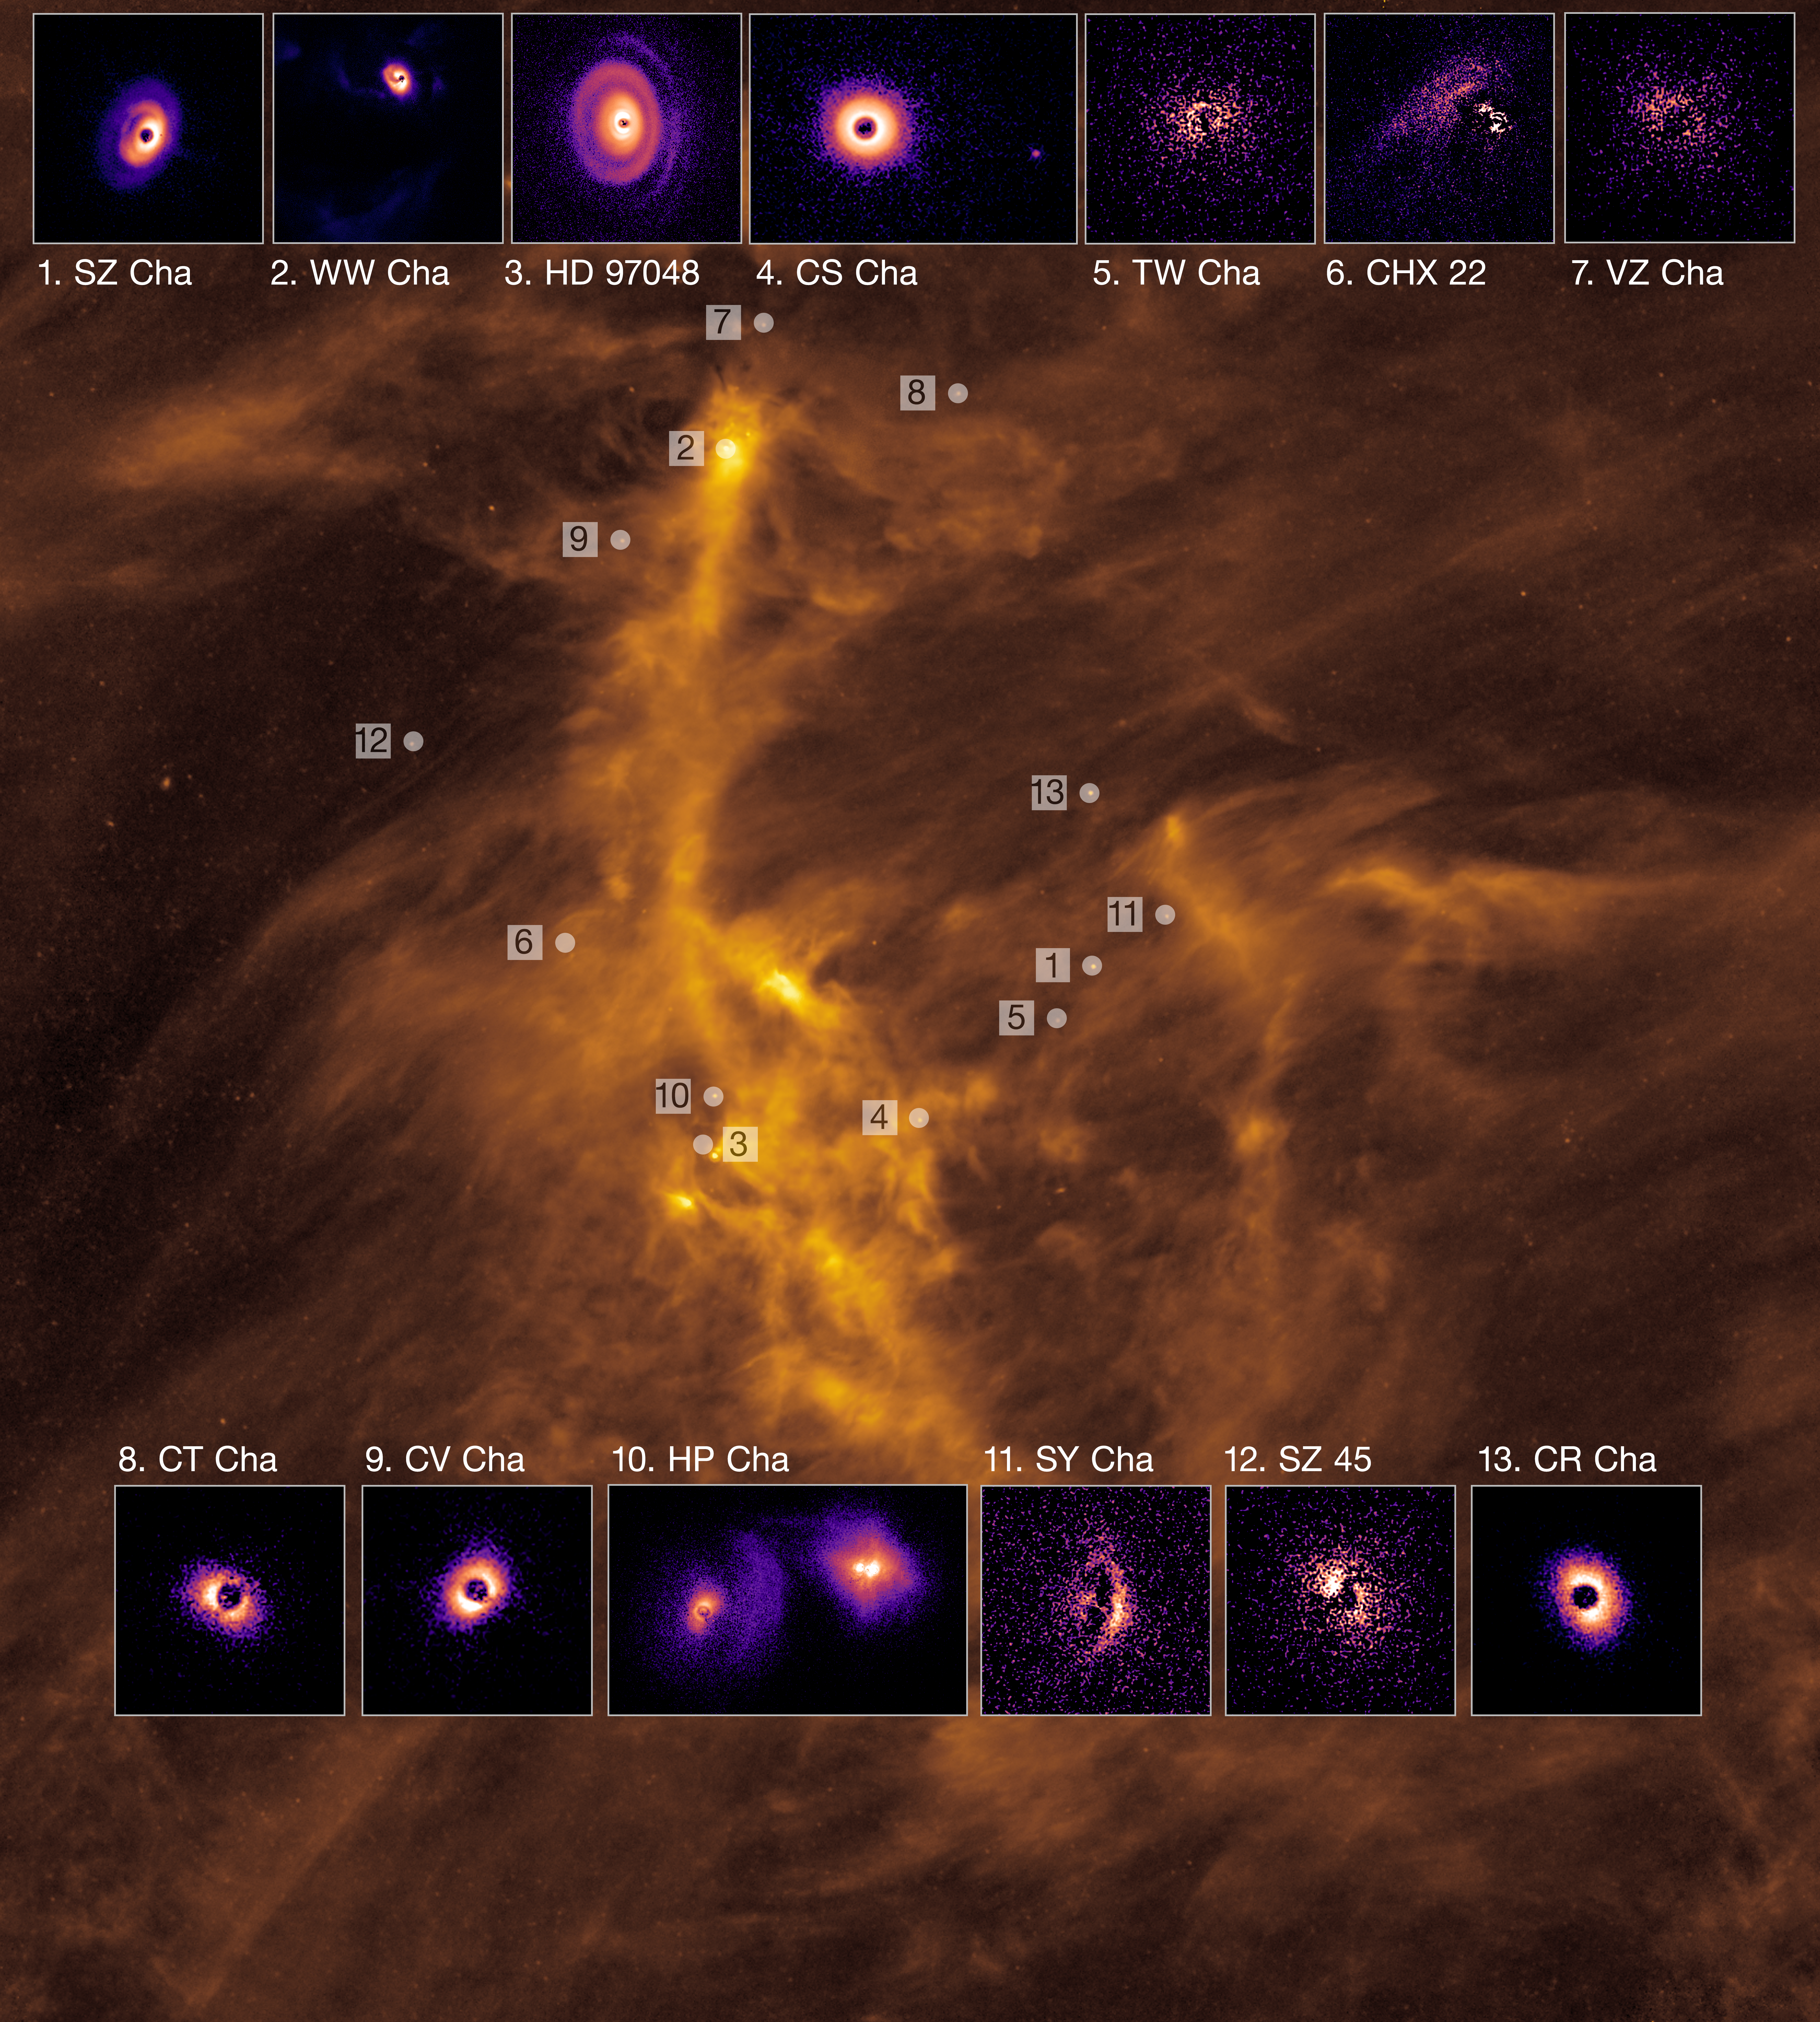

Planet-forming discs in the Chamaeleon cloud

Planet-forming discs around young stars and their location within the gas-rich cloud of Chamaeleon I, roughly 600 light-years from Earth. The stunning images of the discs were captured using the Spectro-Polarimetric High-contrast Exoplanet REsearch (SPHERE) instrument mounted on ESO’s Very Large Telescope (VLT). In total, the team observed 20 stars in the Chamaeleon I region, detecting discs around 13. The background image shows an infrared view of Chamaeleon I captured by the Herschel Space Observatory.

Credit: ESO/C. Ginski et al.; ESA/Herschel